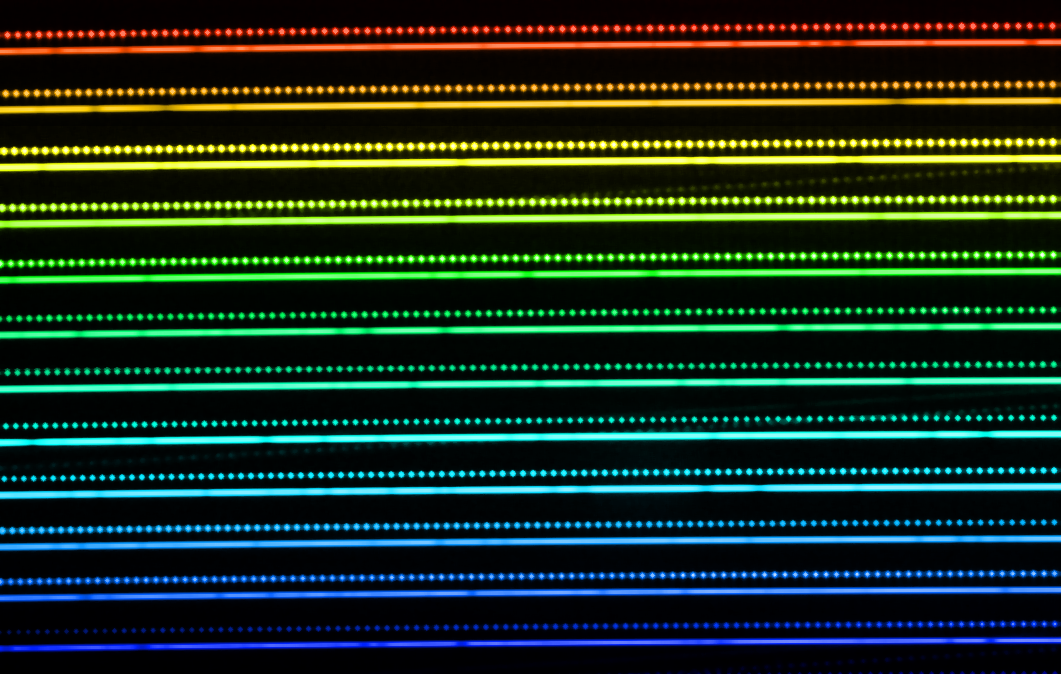

The laser frequency comb in action

This picture illustrates part of a spectrum of a star obtained using the HARPS instrument on the ESO 3.6-metre telescope at the La Silla Observatory in Chile. The lines are the light from the star spread out in great detail into its component colours. The dark gaps in the lines are absorption features from different elements in the star. The regularly spaced bright spots just above the lines are the spectrum of the laser frequency comb that is used for comparison. The very stable nature and regular spacing of the frequency comb make it an ideal comparison, allowing the detection of minute shifts in the star’s spectrum that are induced by the motion of orbiting planets. Note that in this image, the colour range is for illustrative purposes only, as the real changes are much more subtle.

Credit: ESO